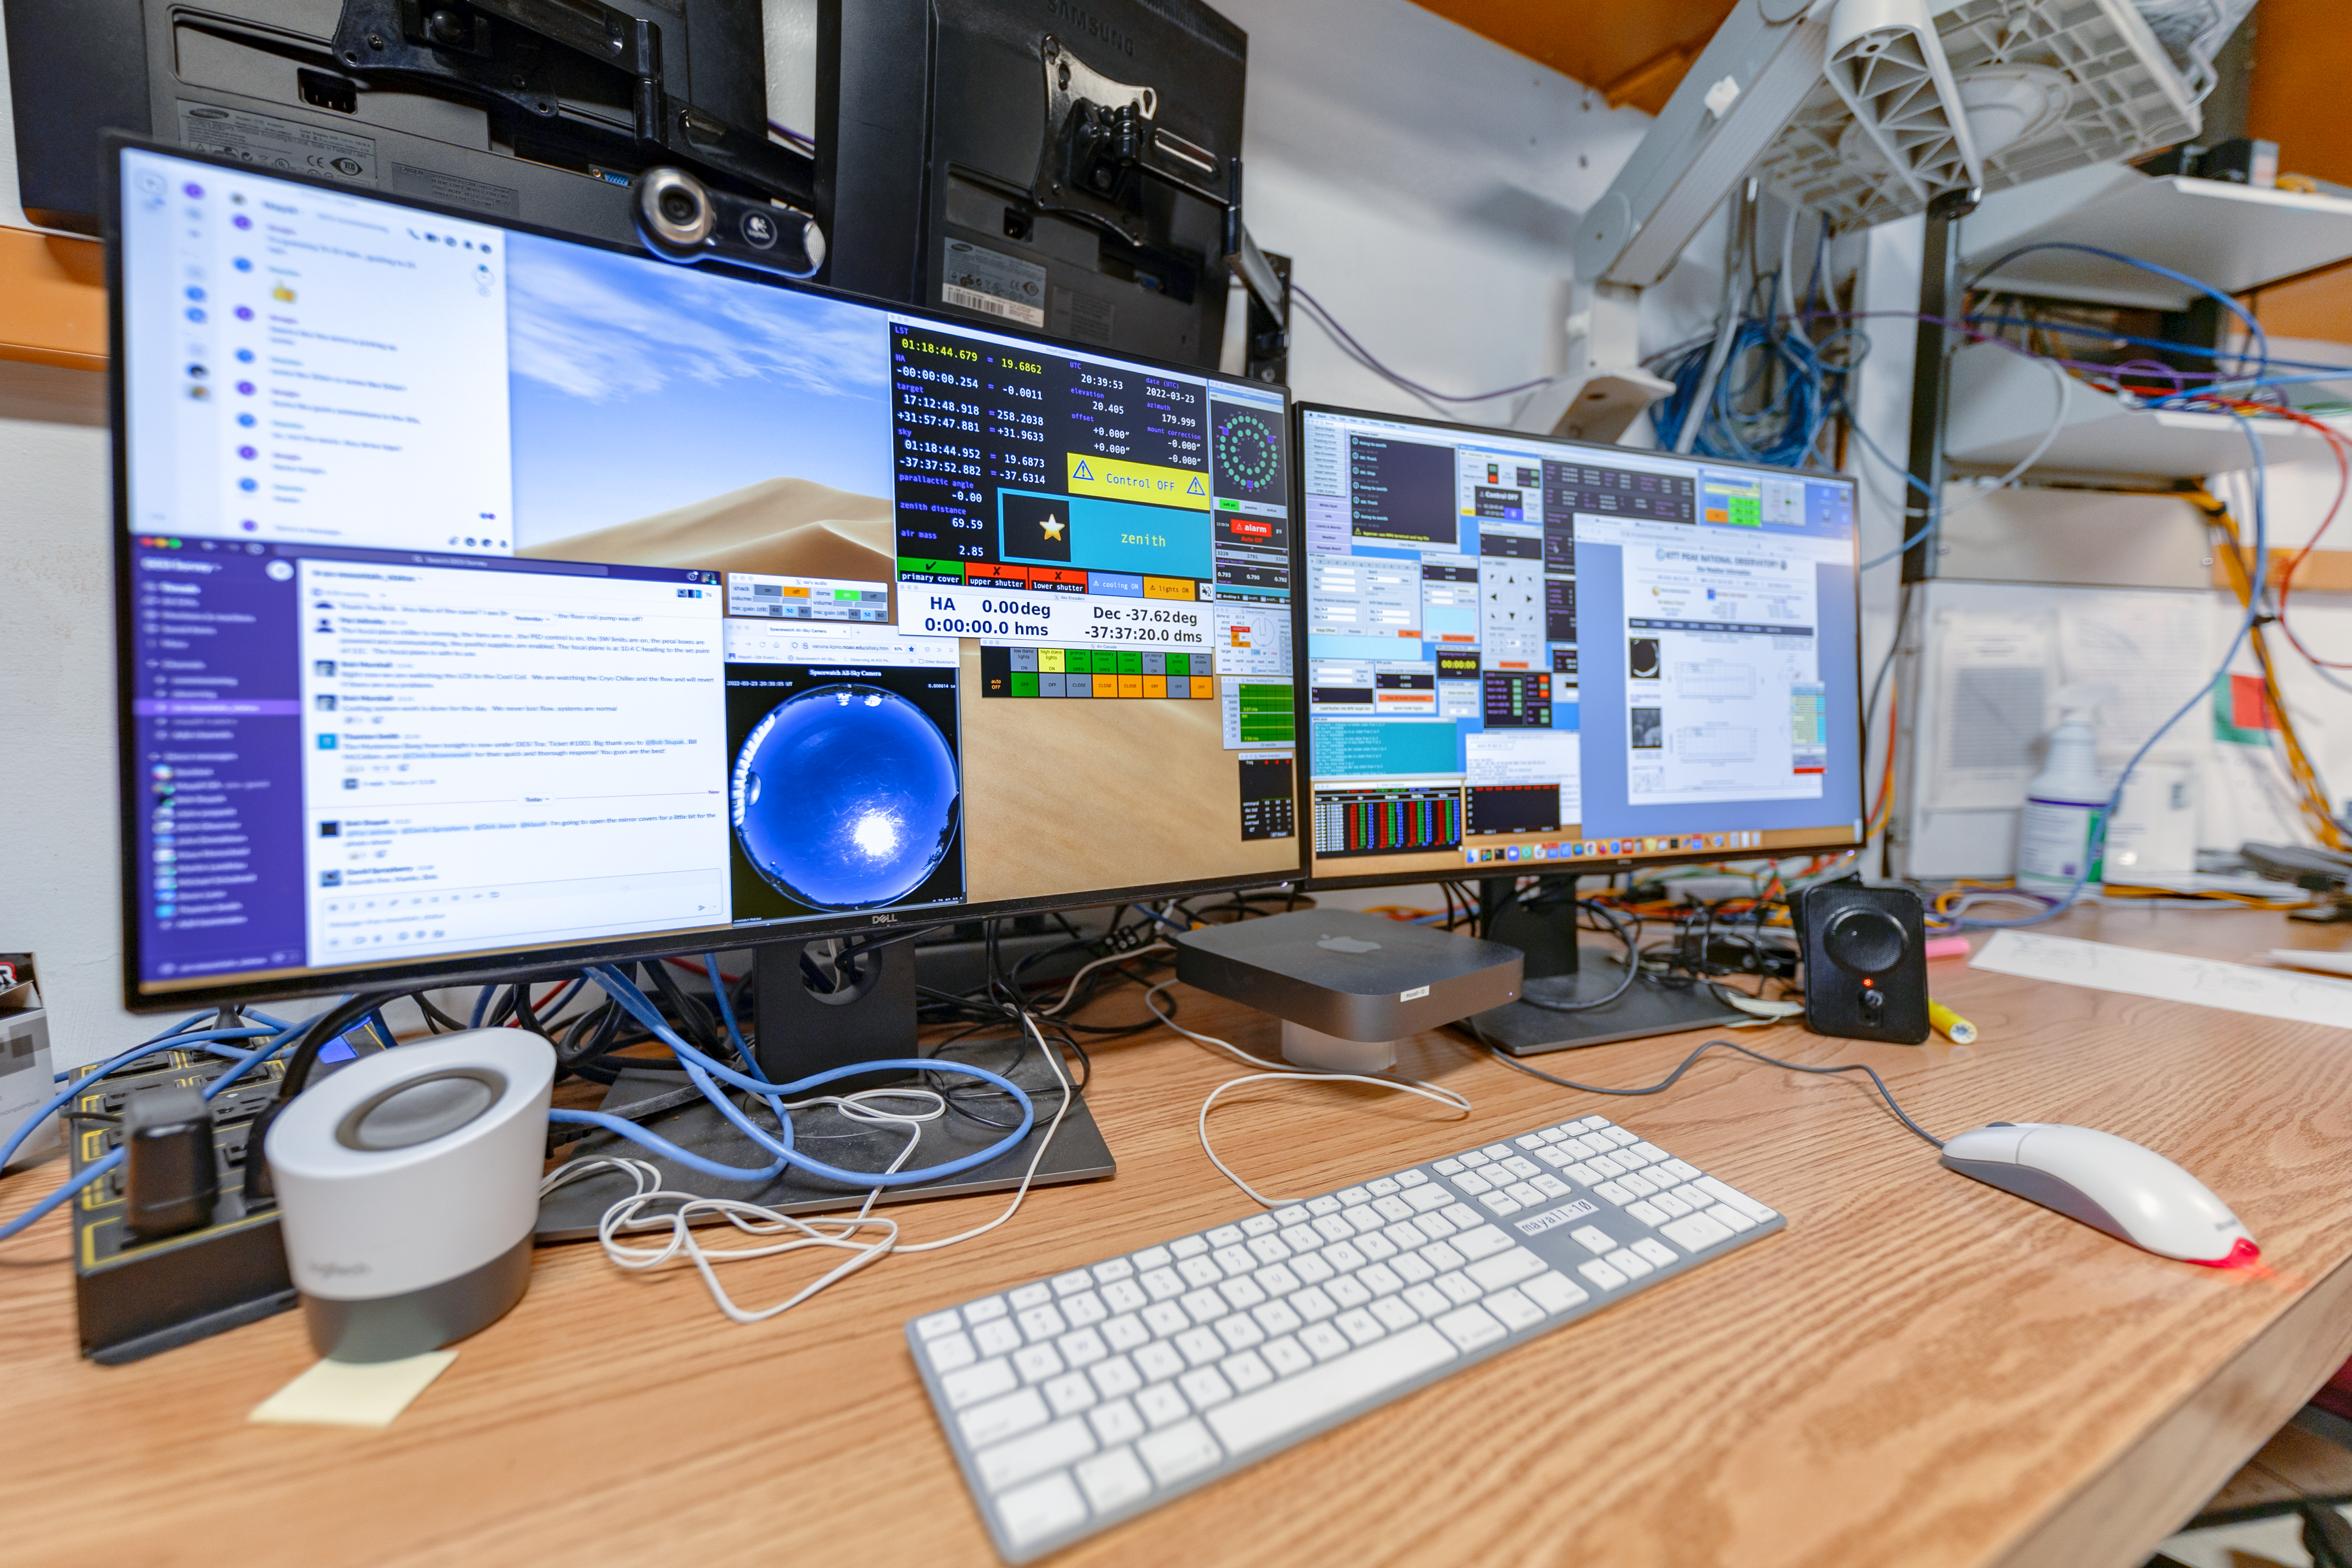

Nicholas U. Mayall 4-meter Telescope Computers

Computers inside the Nicholas U. Mayall 4-meter Telescope console room at Kitt Peak National Observatory in Arizona.

Credit: KPNO/NOIRLab/NSF/AURA/T. Slovinský